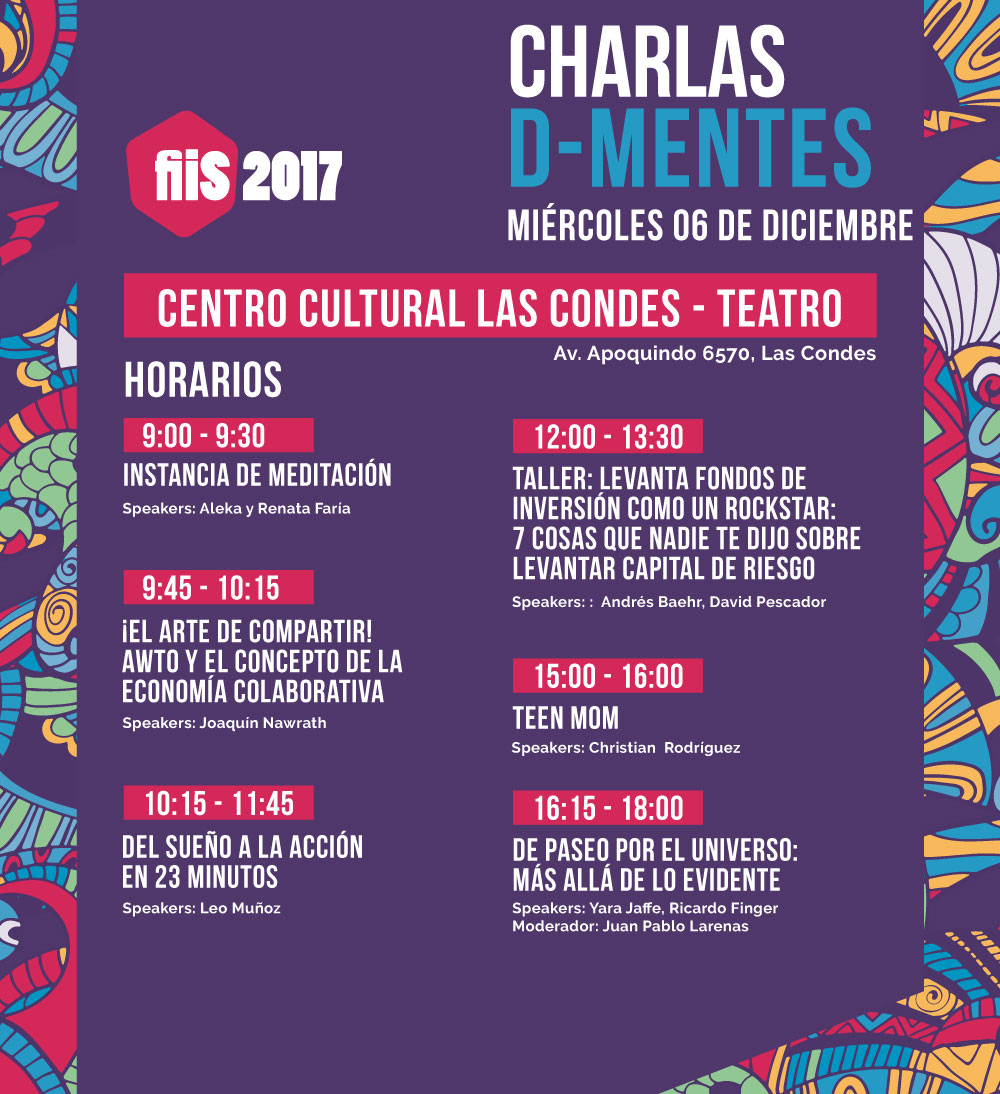

Cartel con las charlas D-Mentes del Festival Internacional de Innovación Social 2017

Por segundo año consecutivo, el Observatorio Europeo Austral (ESO) te invita a participar en una nueva versión del Festival Internacional de Innovación Social (FiiS). El festival se realizará entre el 5 y 8 de diciembre de 2017 con más de 40 charlas, múltiples actividades y una gran fiesta final en el Parque Araucano, con diferentes iniciativas y artistas que cerrarán el evento.

Credit: FiiS.org